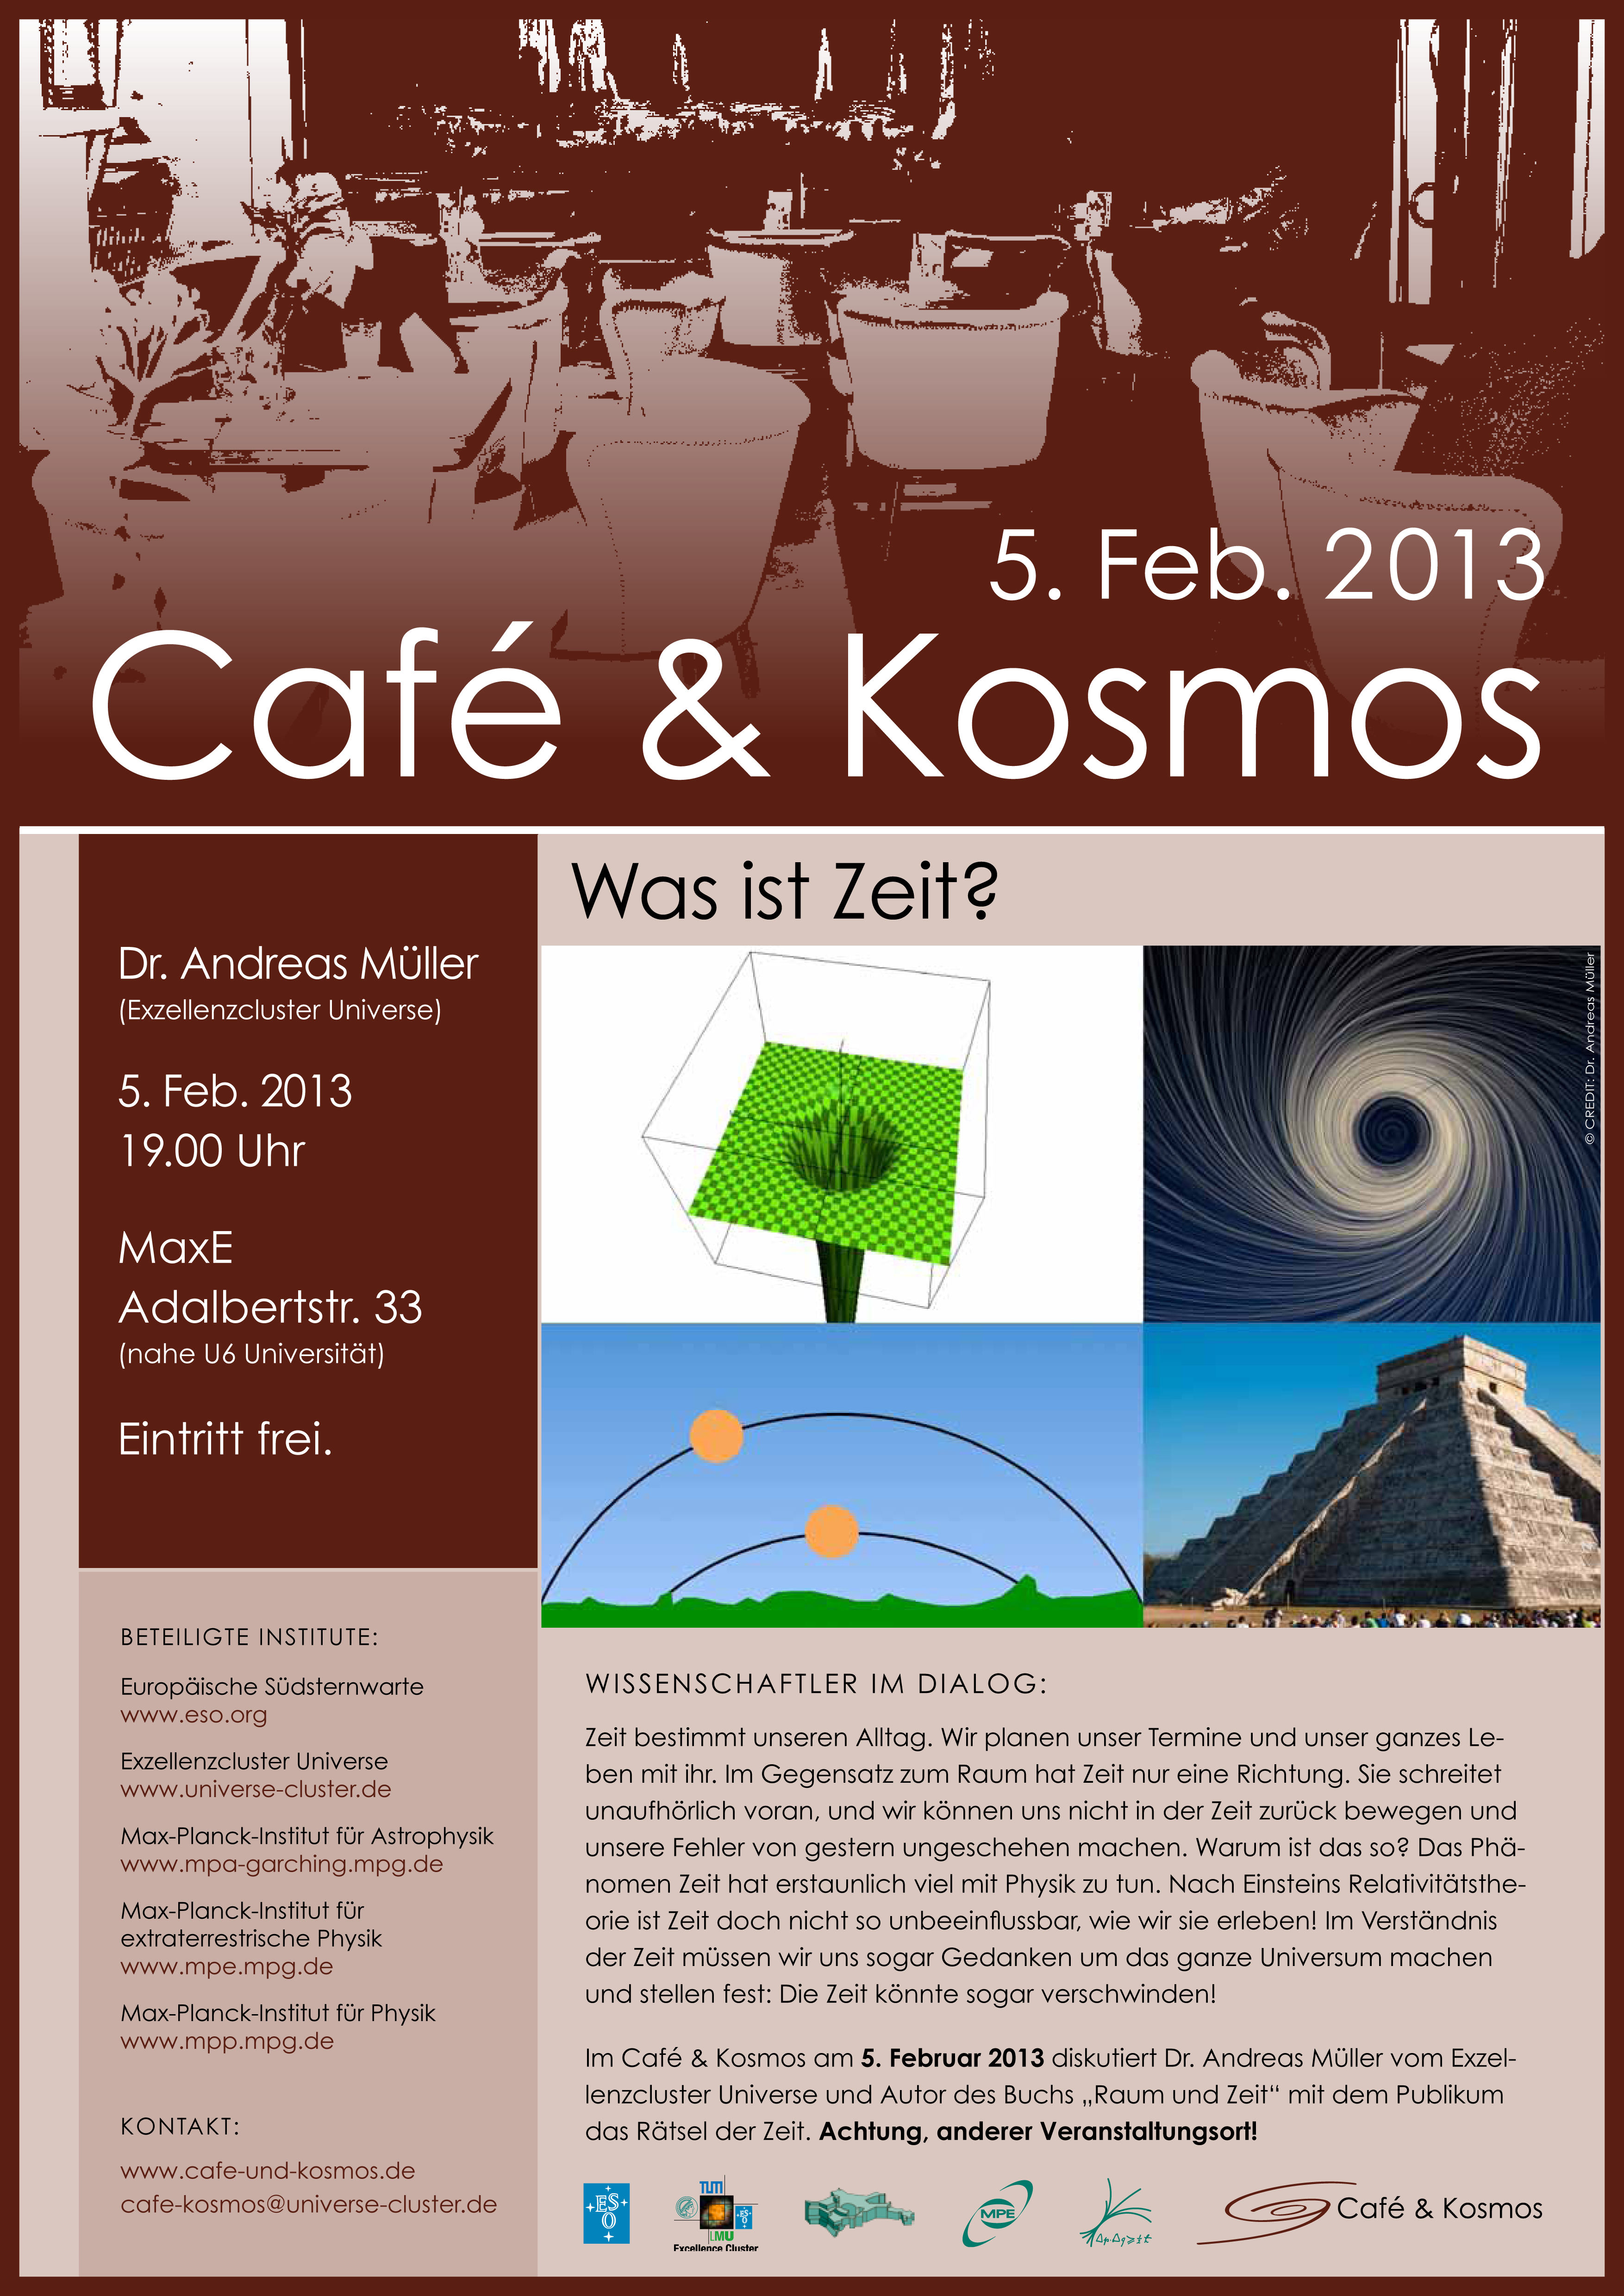

Poster of Café & Kosmos 5 February 2013

For more information about this event, visit Café & Kosmos

Credit: ESO / Café & Kosmos